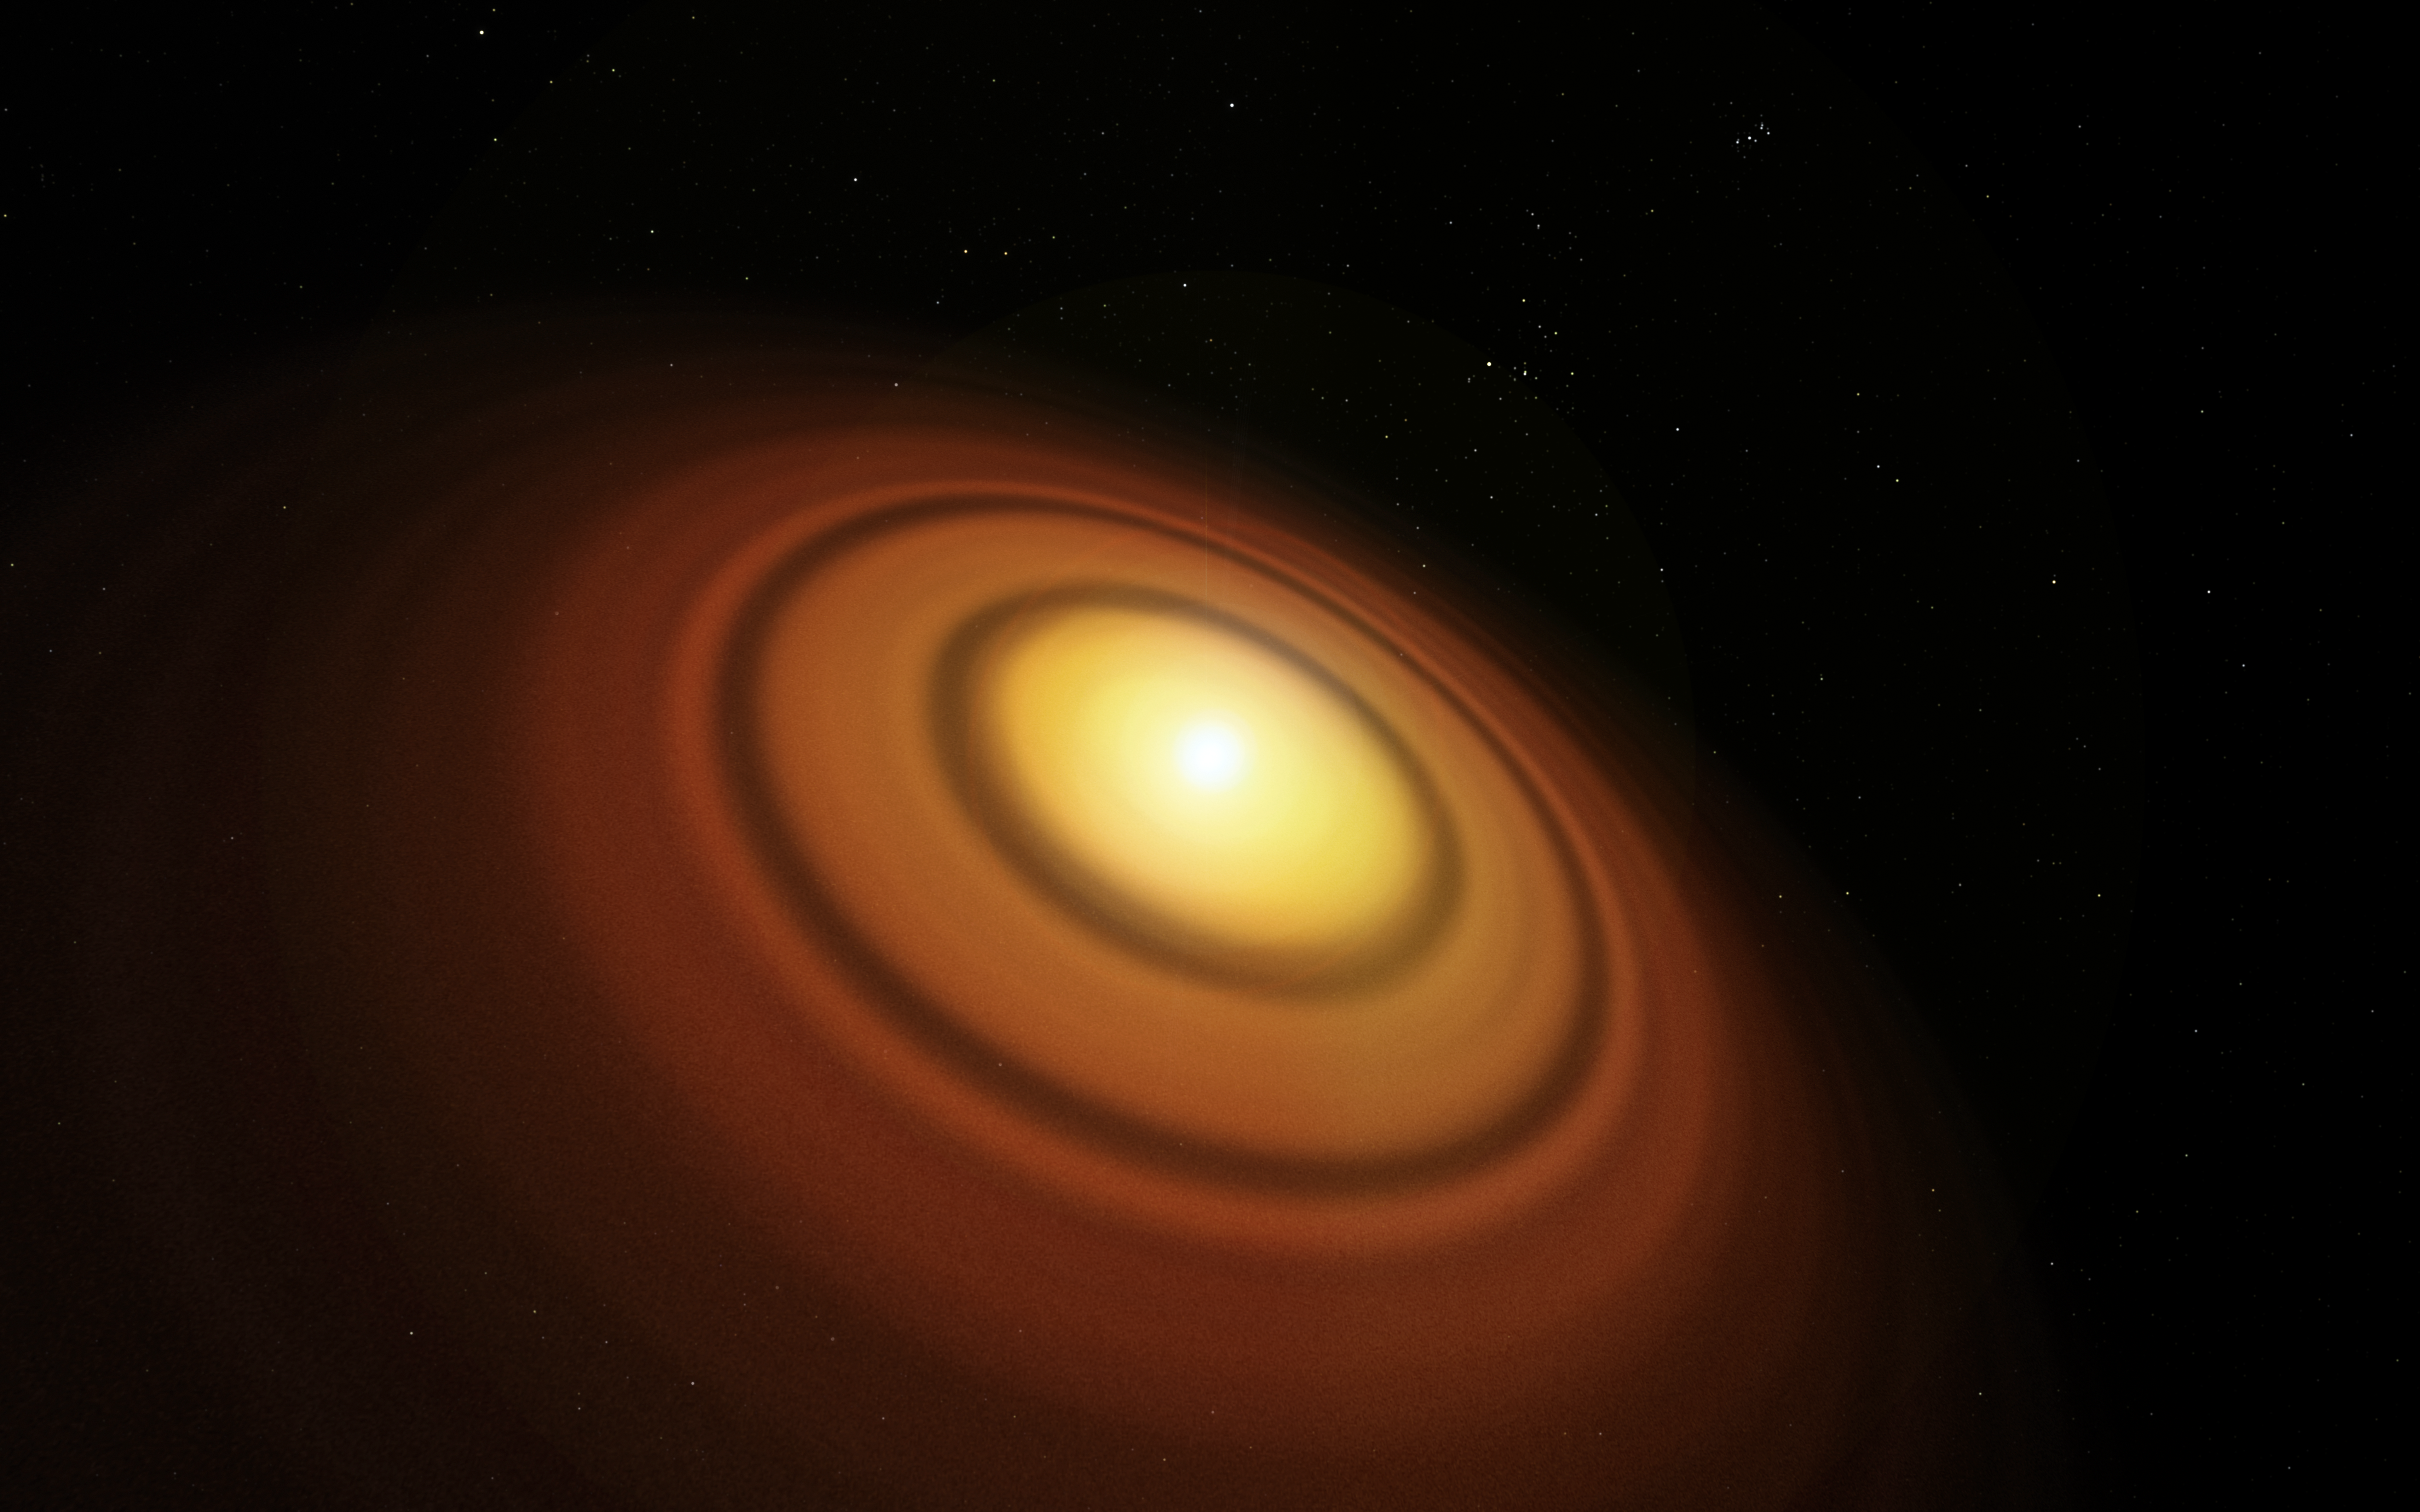

Artist’s impression of the disc around the young star TW Hydrae

This artist’s impression shows the closest known protoplanetary disc, around the star TW Hydrae in the huge constellation of Hydra (The Female Watersnake). The organic molecule methyl alcohol (methanol) has been found by the Atacama Large Millimeter/Submillimeter Array (ALMA) in this disc. This is the first such detection of the compound in a young planet-forming disc.

Credit: ESO/M. Kornmesser